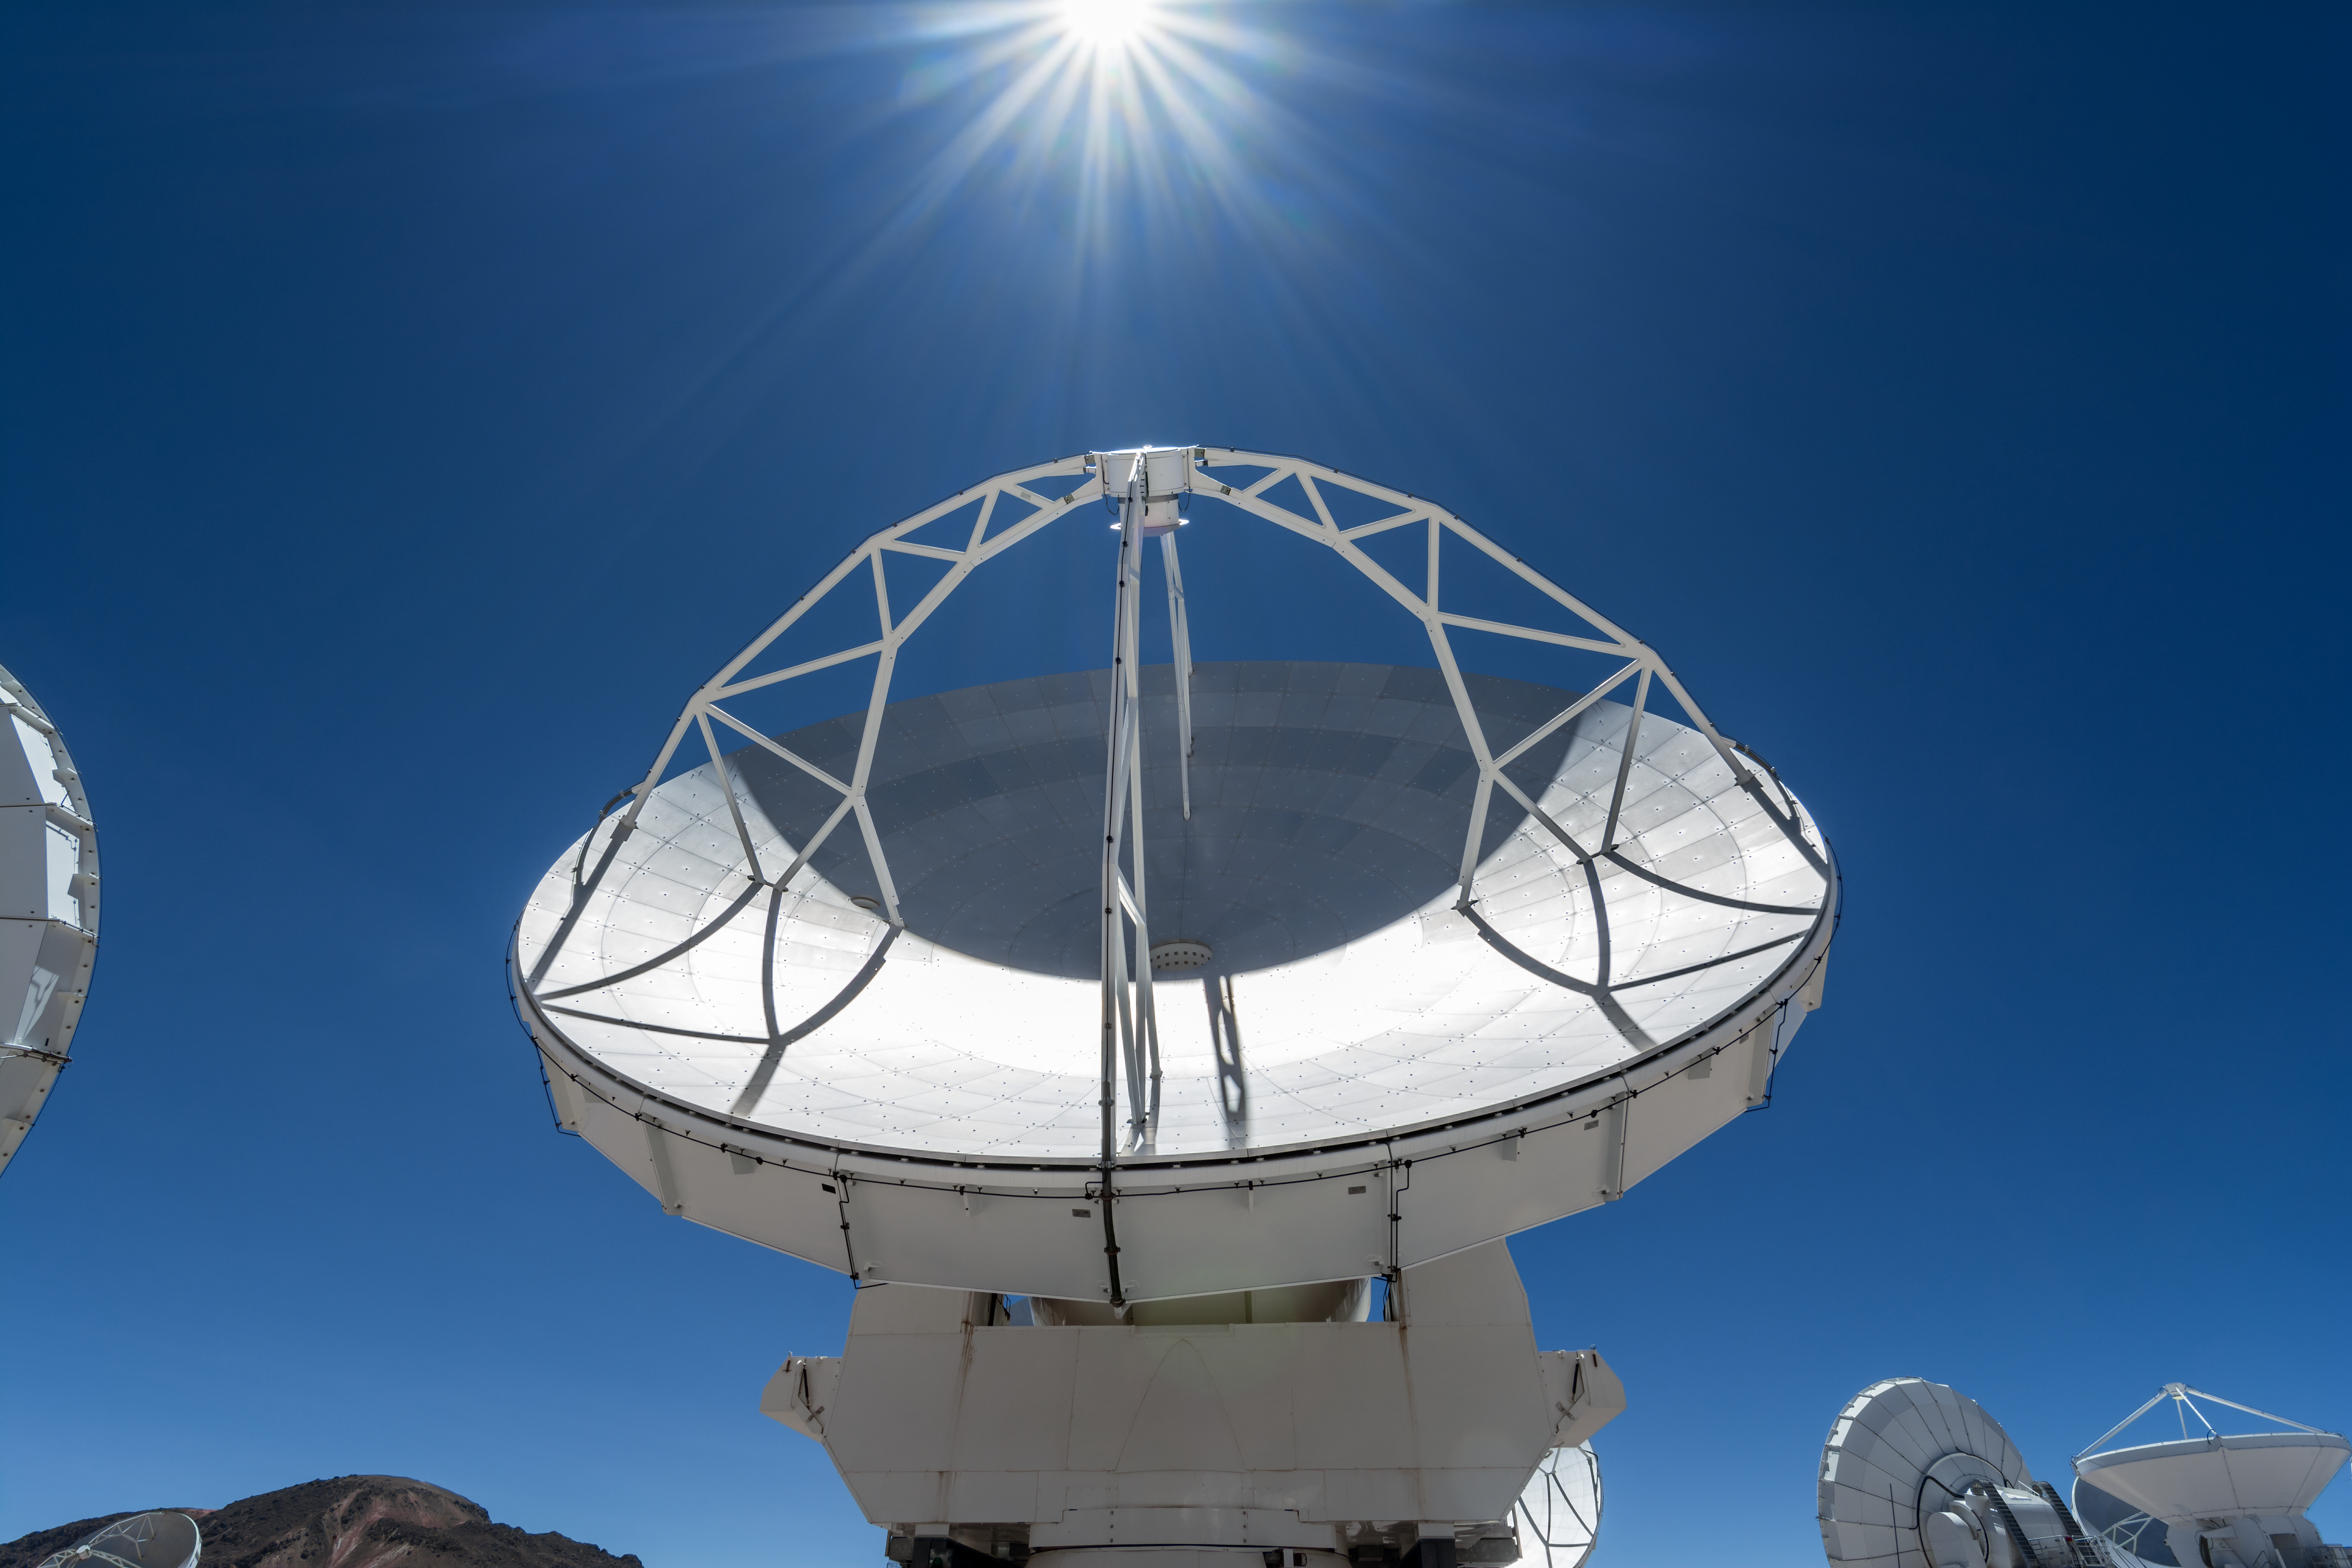

ALMA and the Sun

One of the ALMA antennas peers upwards, in perfect alignment with the Sun.

Credit: M. Roselund/ESO